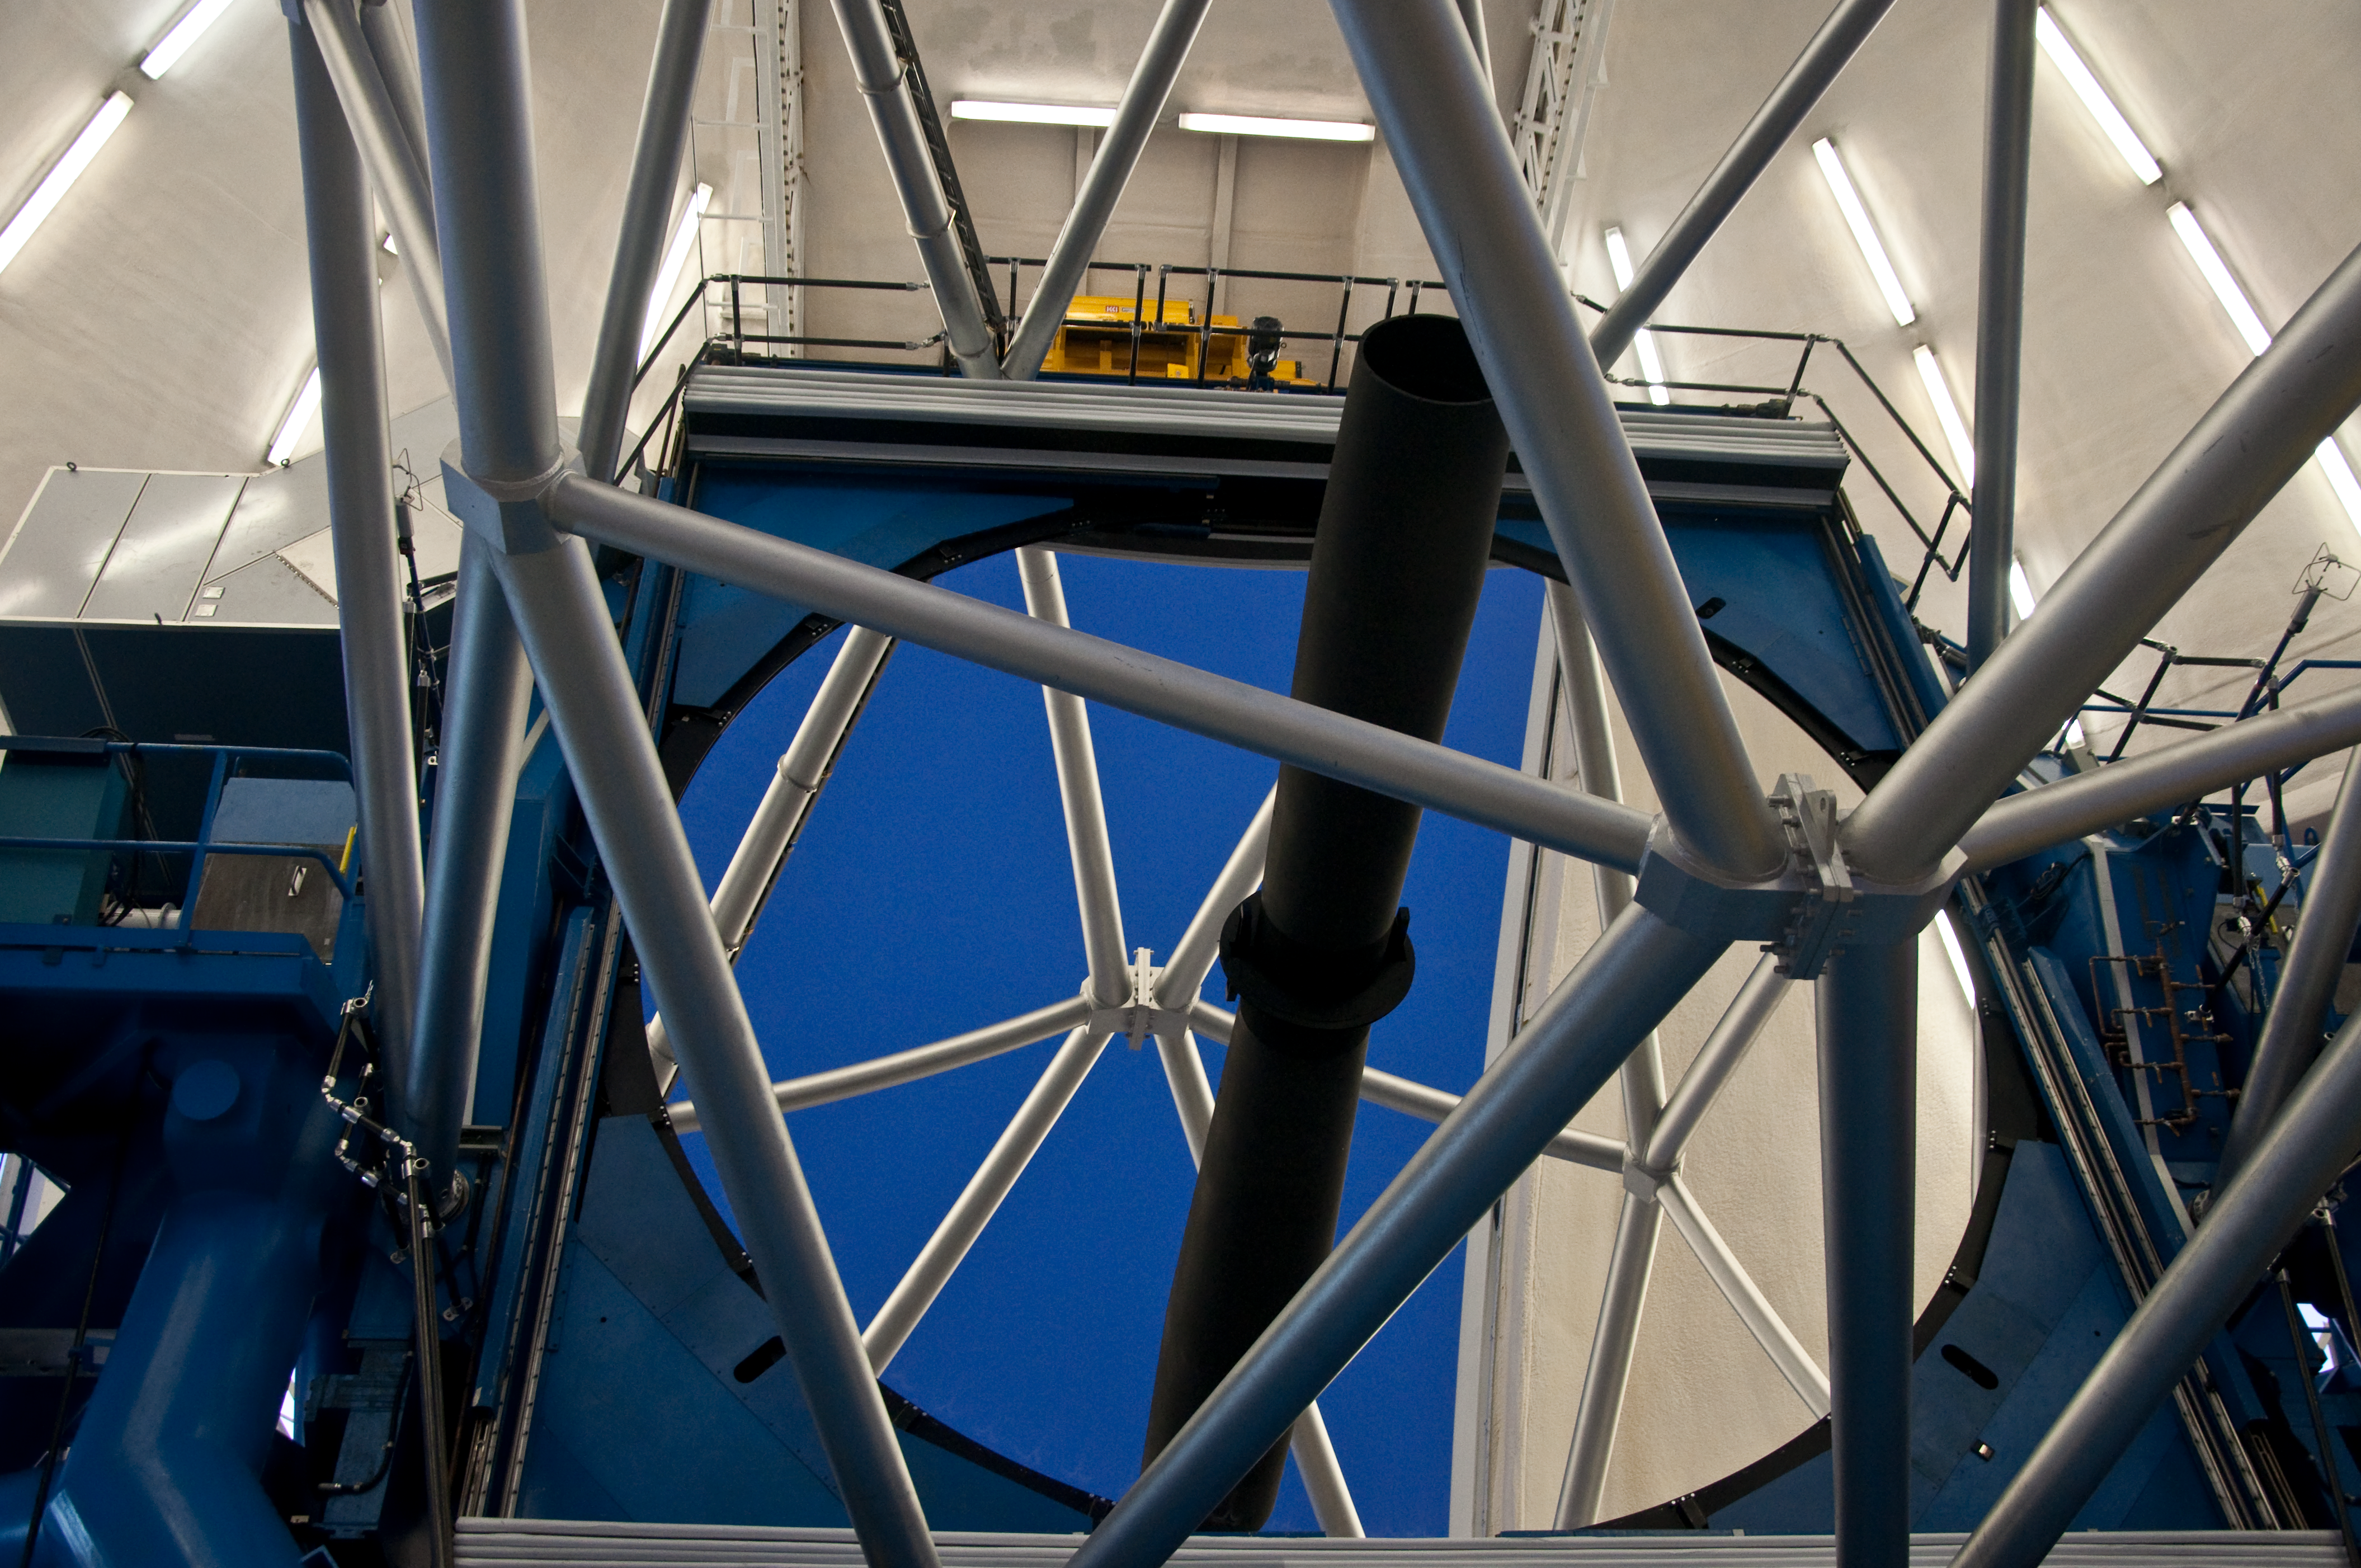

Primary Mirror & Telescope Structure

The Gemini North primary mirror in the early evening as the telescope gets ready for a night of observation. The open observing silt shows a clear blue sky reflected in the 8.2M mirror.

Credit: International Gemini Observatory image by J. Pollard